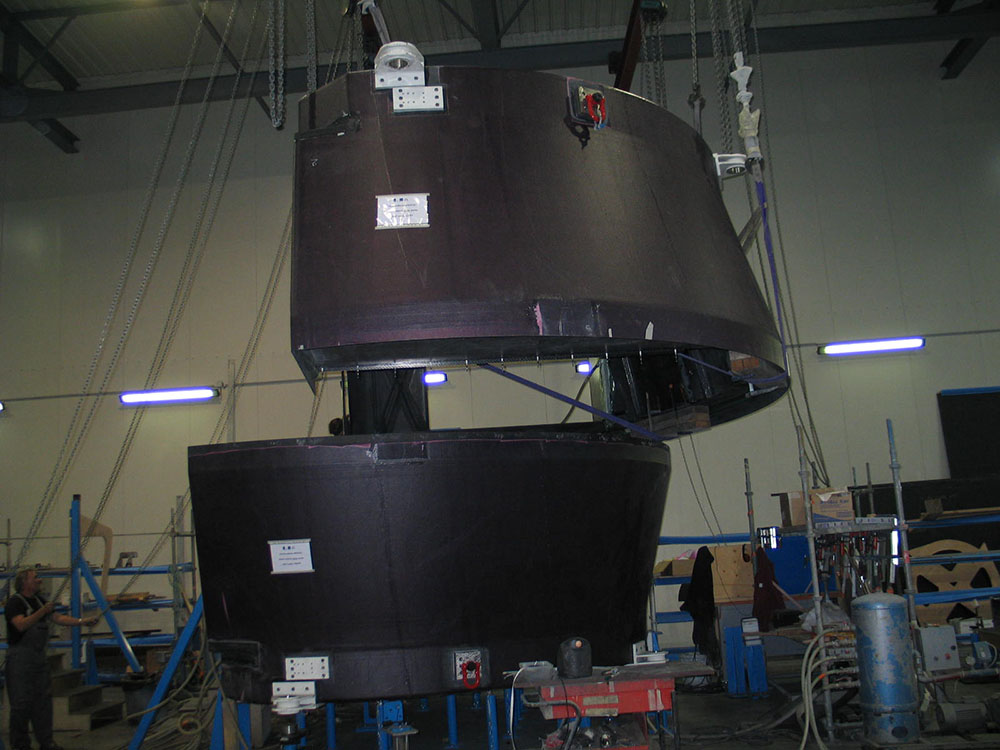

European Antenna Construction

Mounting of the European antenna in the Mecatronic construction area.

.

Credit: ALMA (ESO/NAOJ/NRAO)